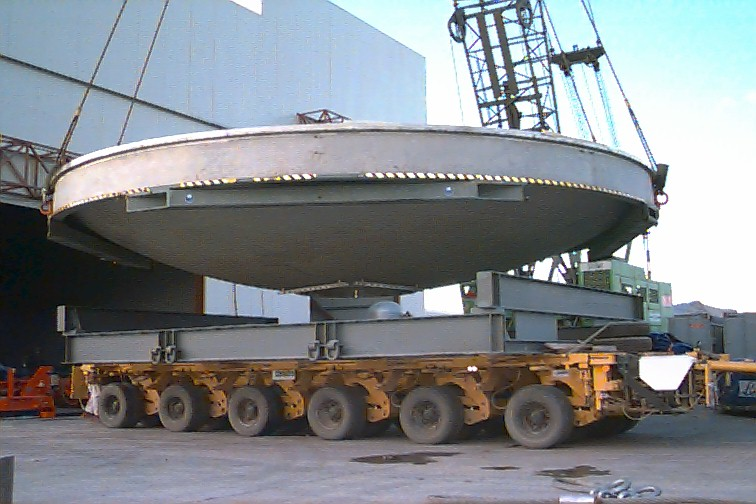

Vacuum chamber

On the next day, and after removal of the top half of the vacuum chamber, the lower half is lifted off the carriage, in front of the wide entrance to the Mirror Maintenance Building. This image allows for a good view of the individual parts, including the rigid transport support structure.

Credit: ESO